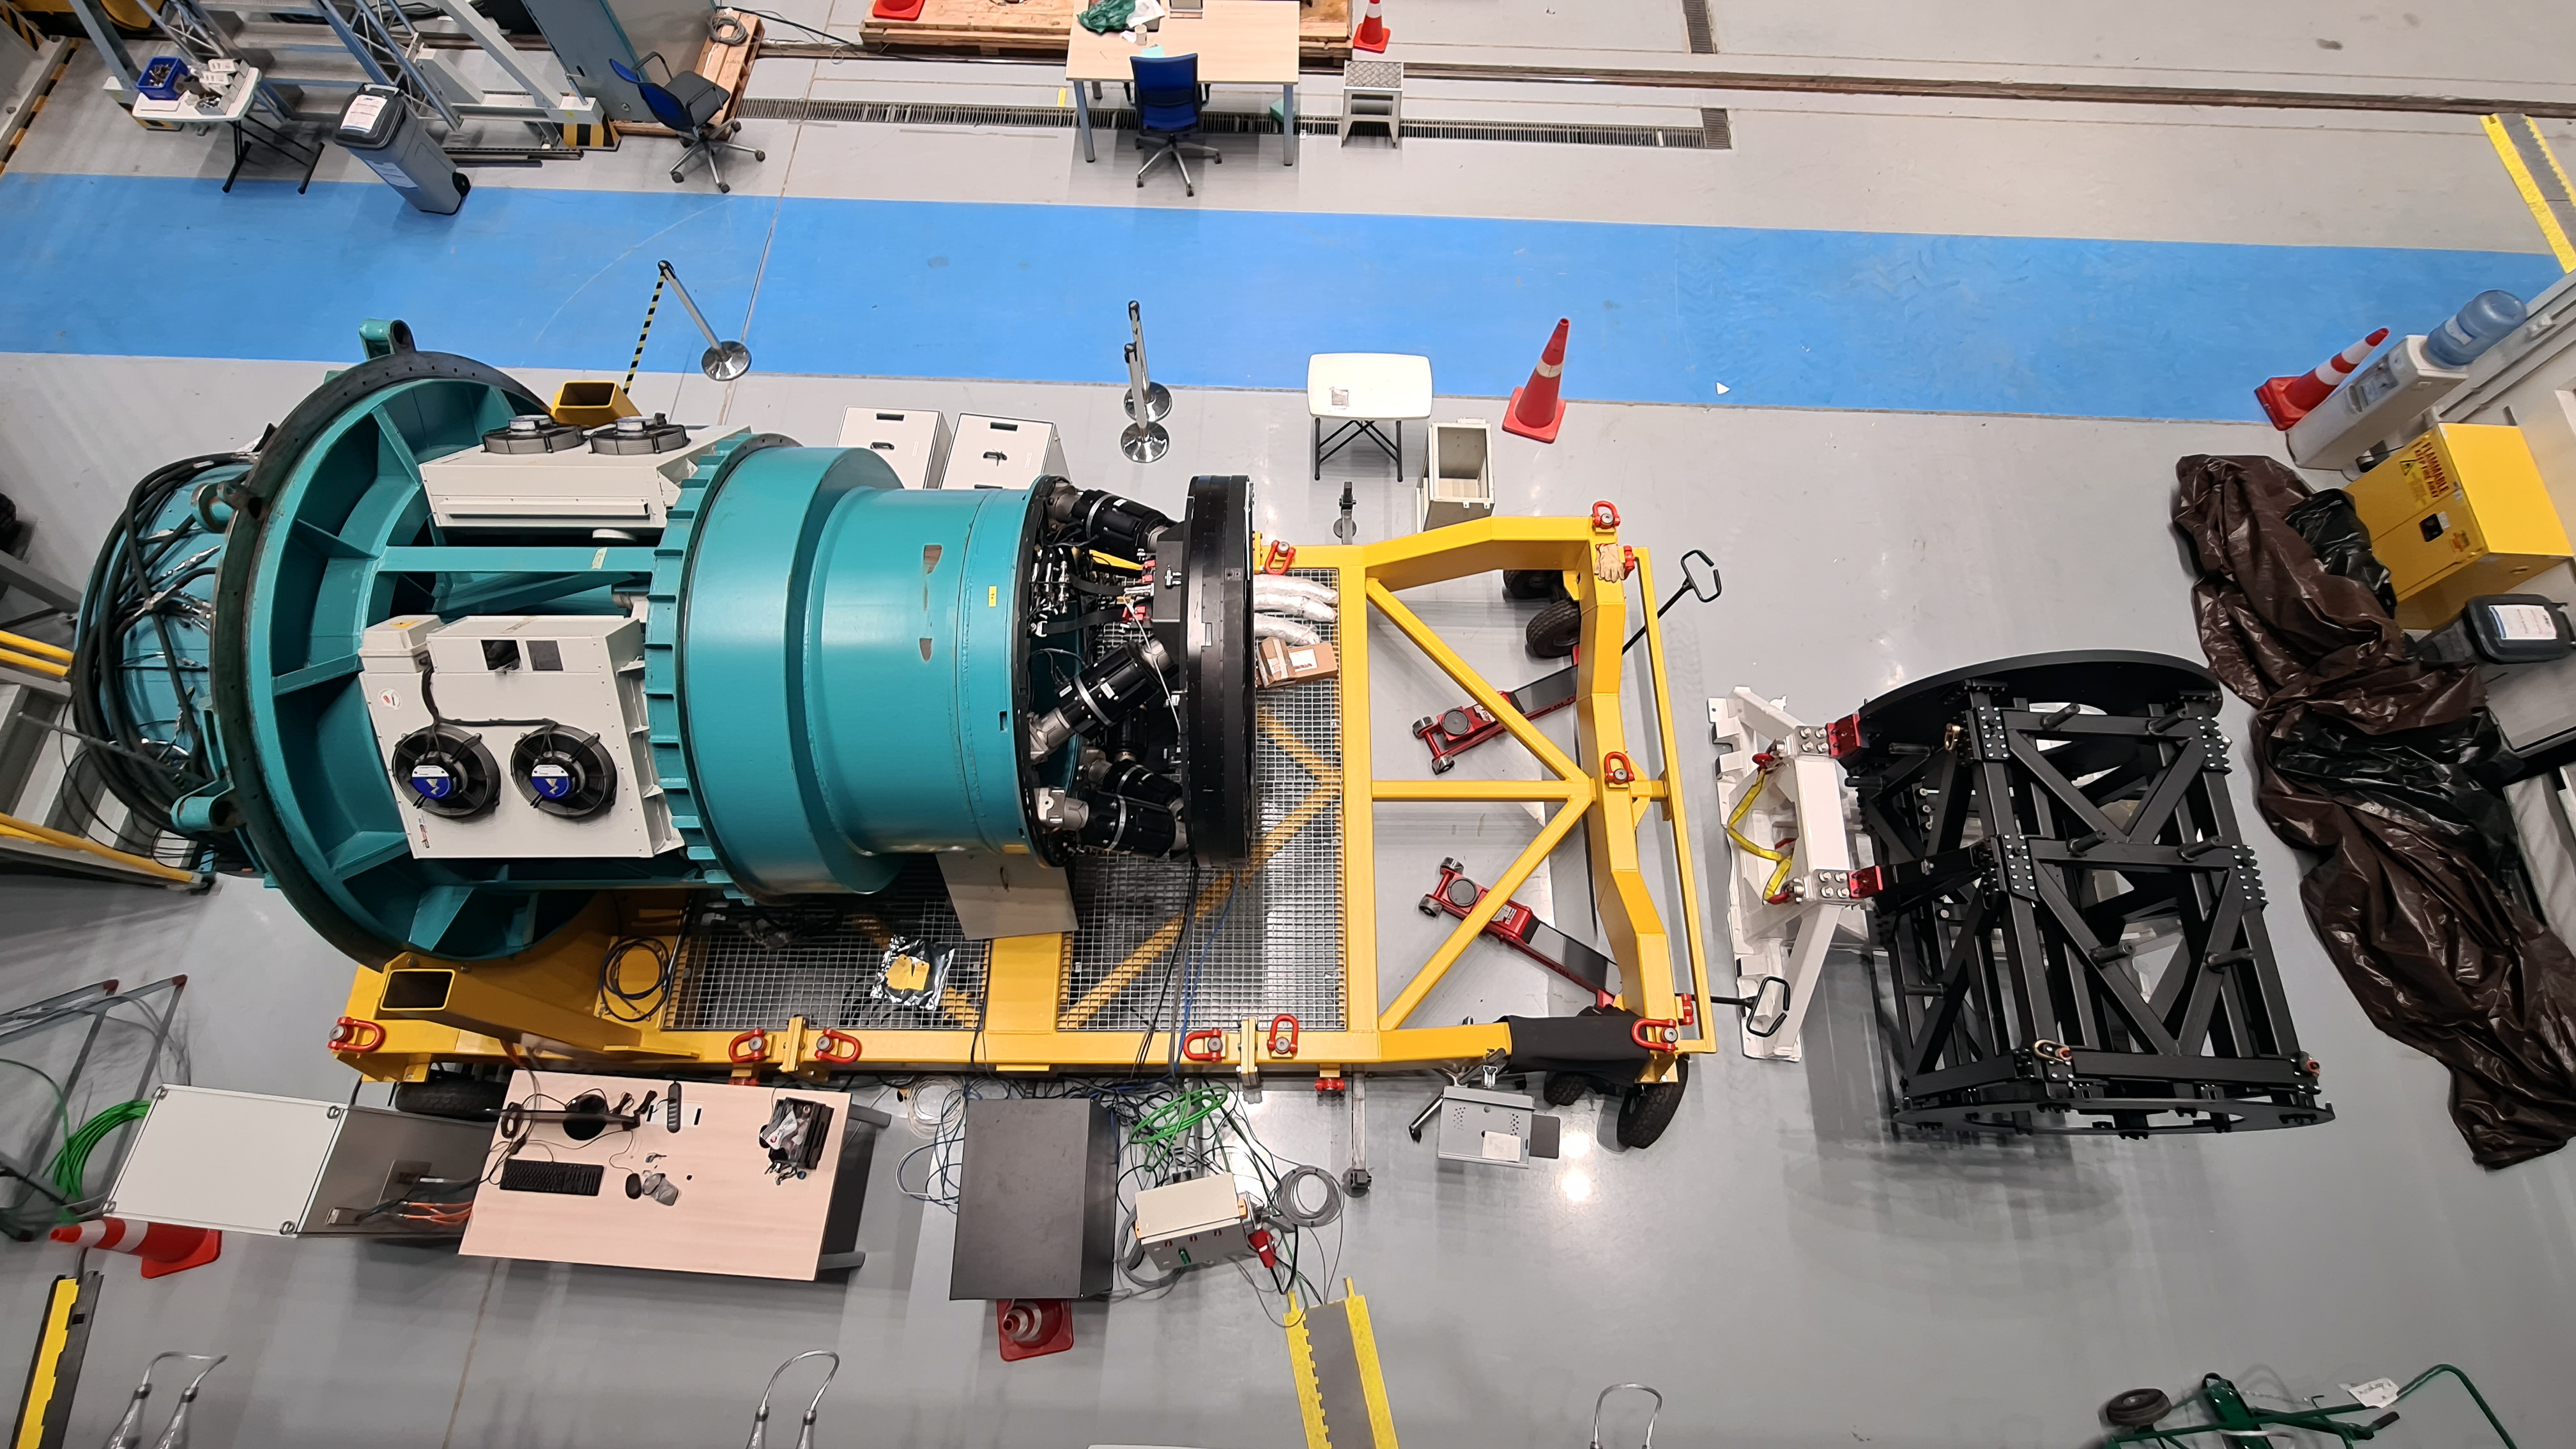

Vera C. Rubin Observatory 22 June 2020

An inspection of the summit 22 June 2020.

Credit: Rubin Observatory/NSF/AURA